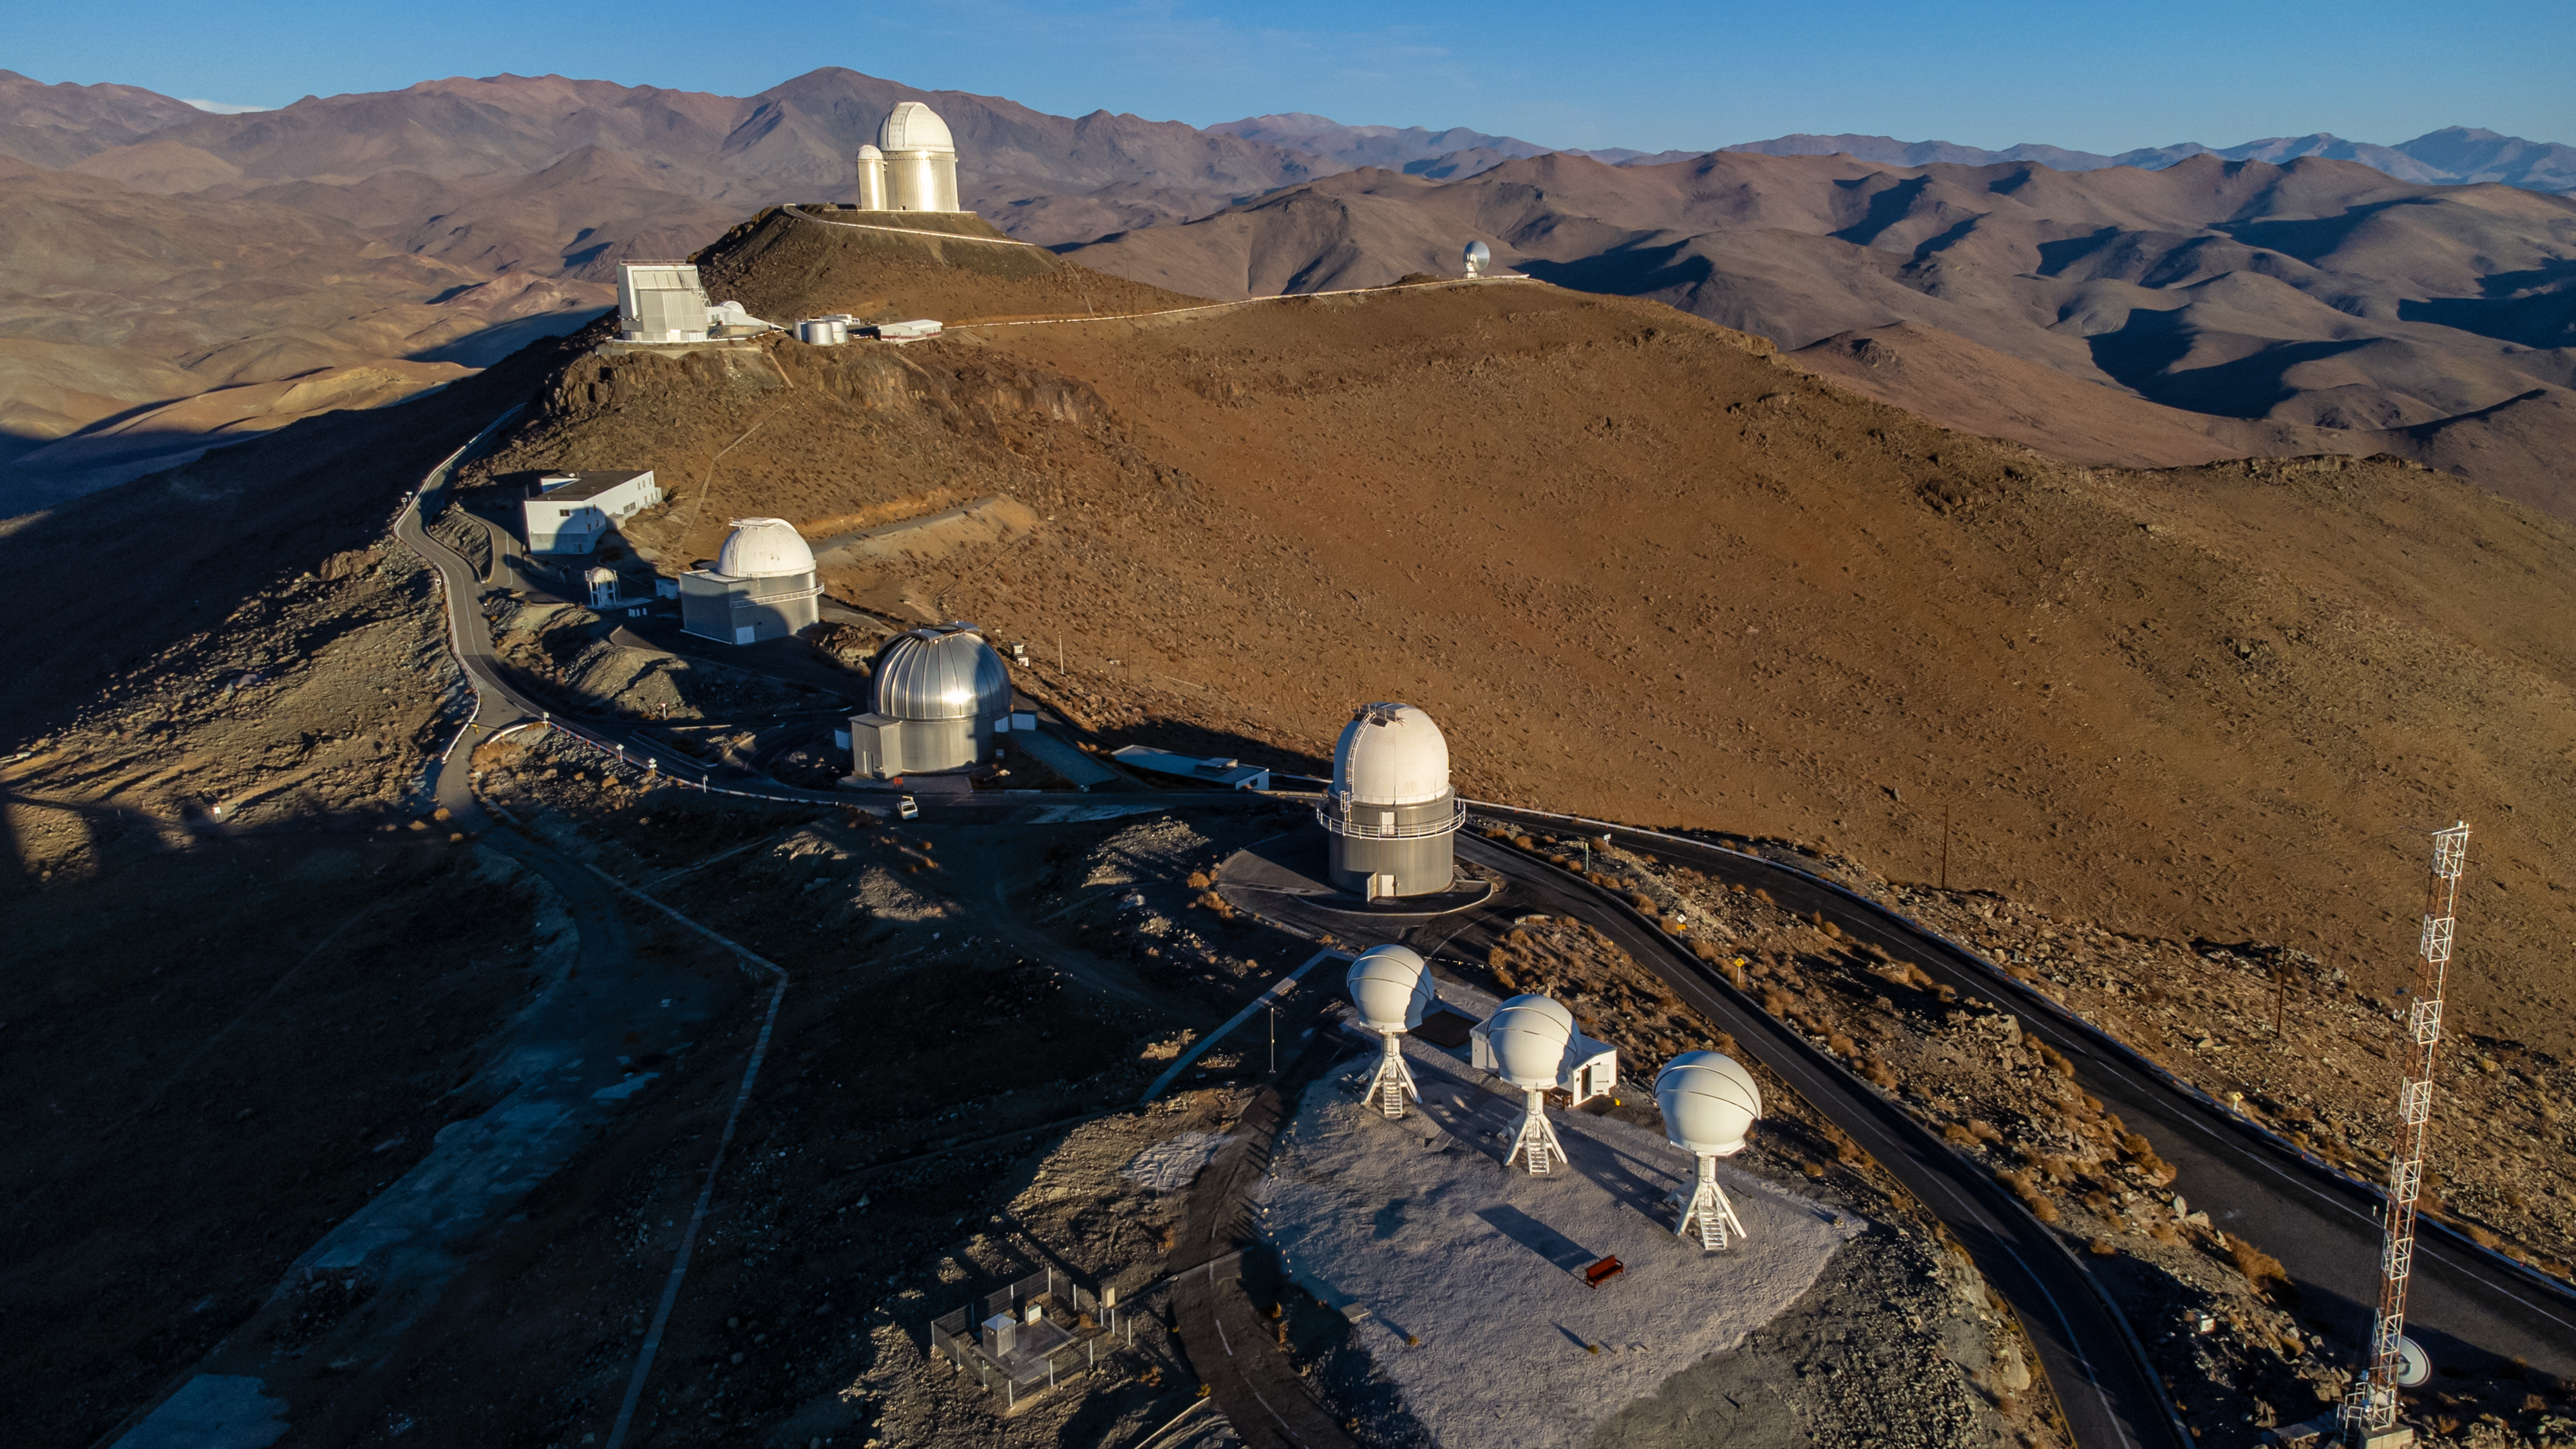

Sunset at La Silla

From the long eastward shadows of the telescopes in this Picture of the Week we can see that it’s almost the beginning of a long night shift of stargazing for the telescopes at ESO’s La Silla Observatory. In the foreground of this picture is the BlackGEM array, designed to hunt for the visible light of gravitational wave sources. If you then follow the road up to the summit of La Silla you will pass several ESO telescopes including the 1-metre Schmidt telescope and the New Technology Telescope, until you finally reach the 3.6-metre telescope at the top, home to the HARPS planet hunter.

La Silla mountain is ideally situated for an observatory as its isolated location means there is very little light pollution. It is also in Chile’s extremely dry Atacama desert at an altitude of 2400 metres, meaning there’s hardly ever a cloud in the sky and almost every day boasts clear blue skies as can be seen in this picture.

Credit: Zdeněk Bardon/ESO